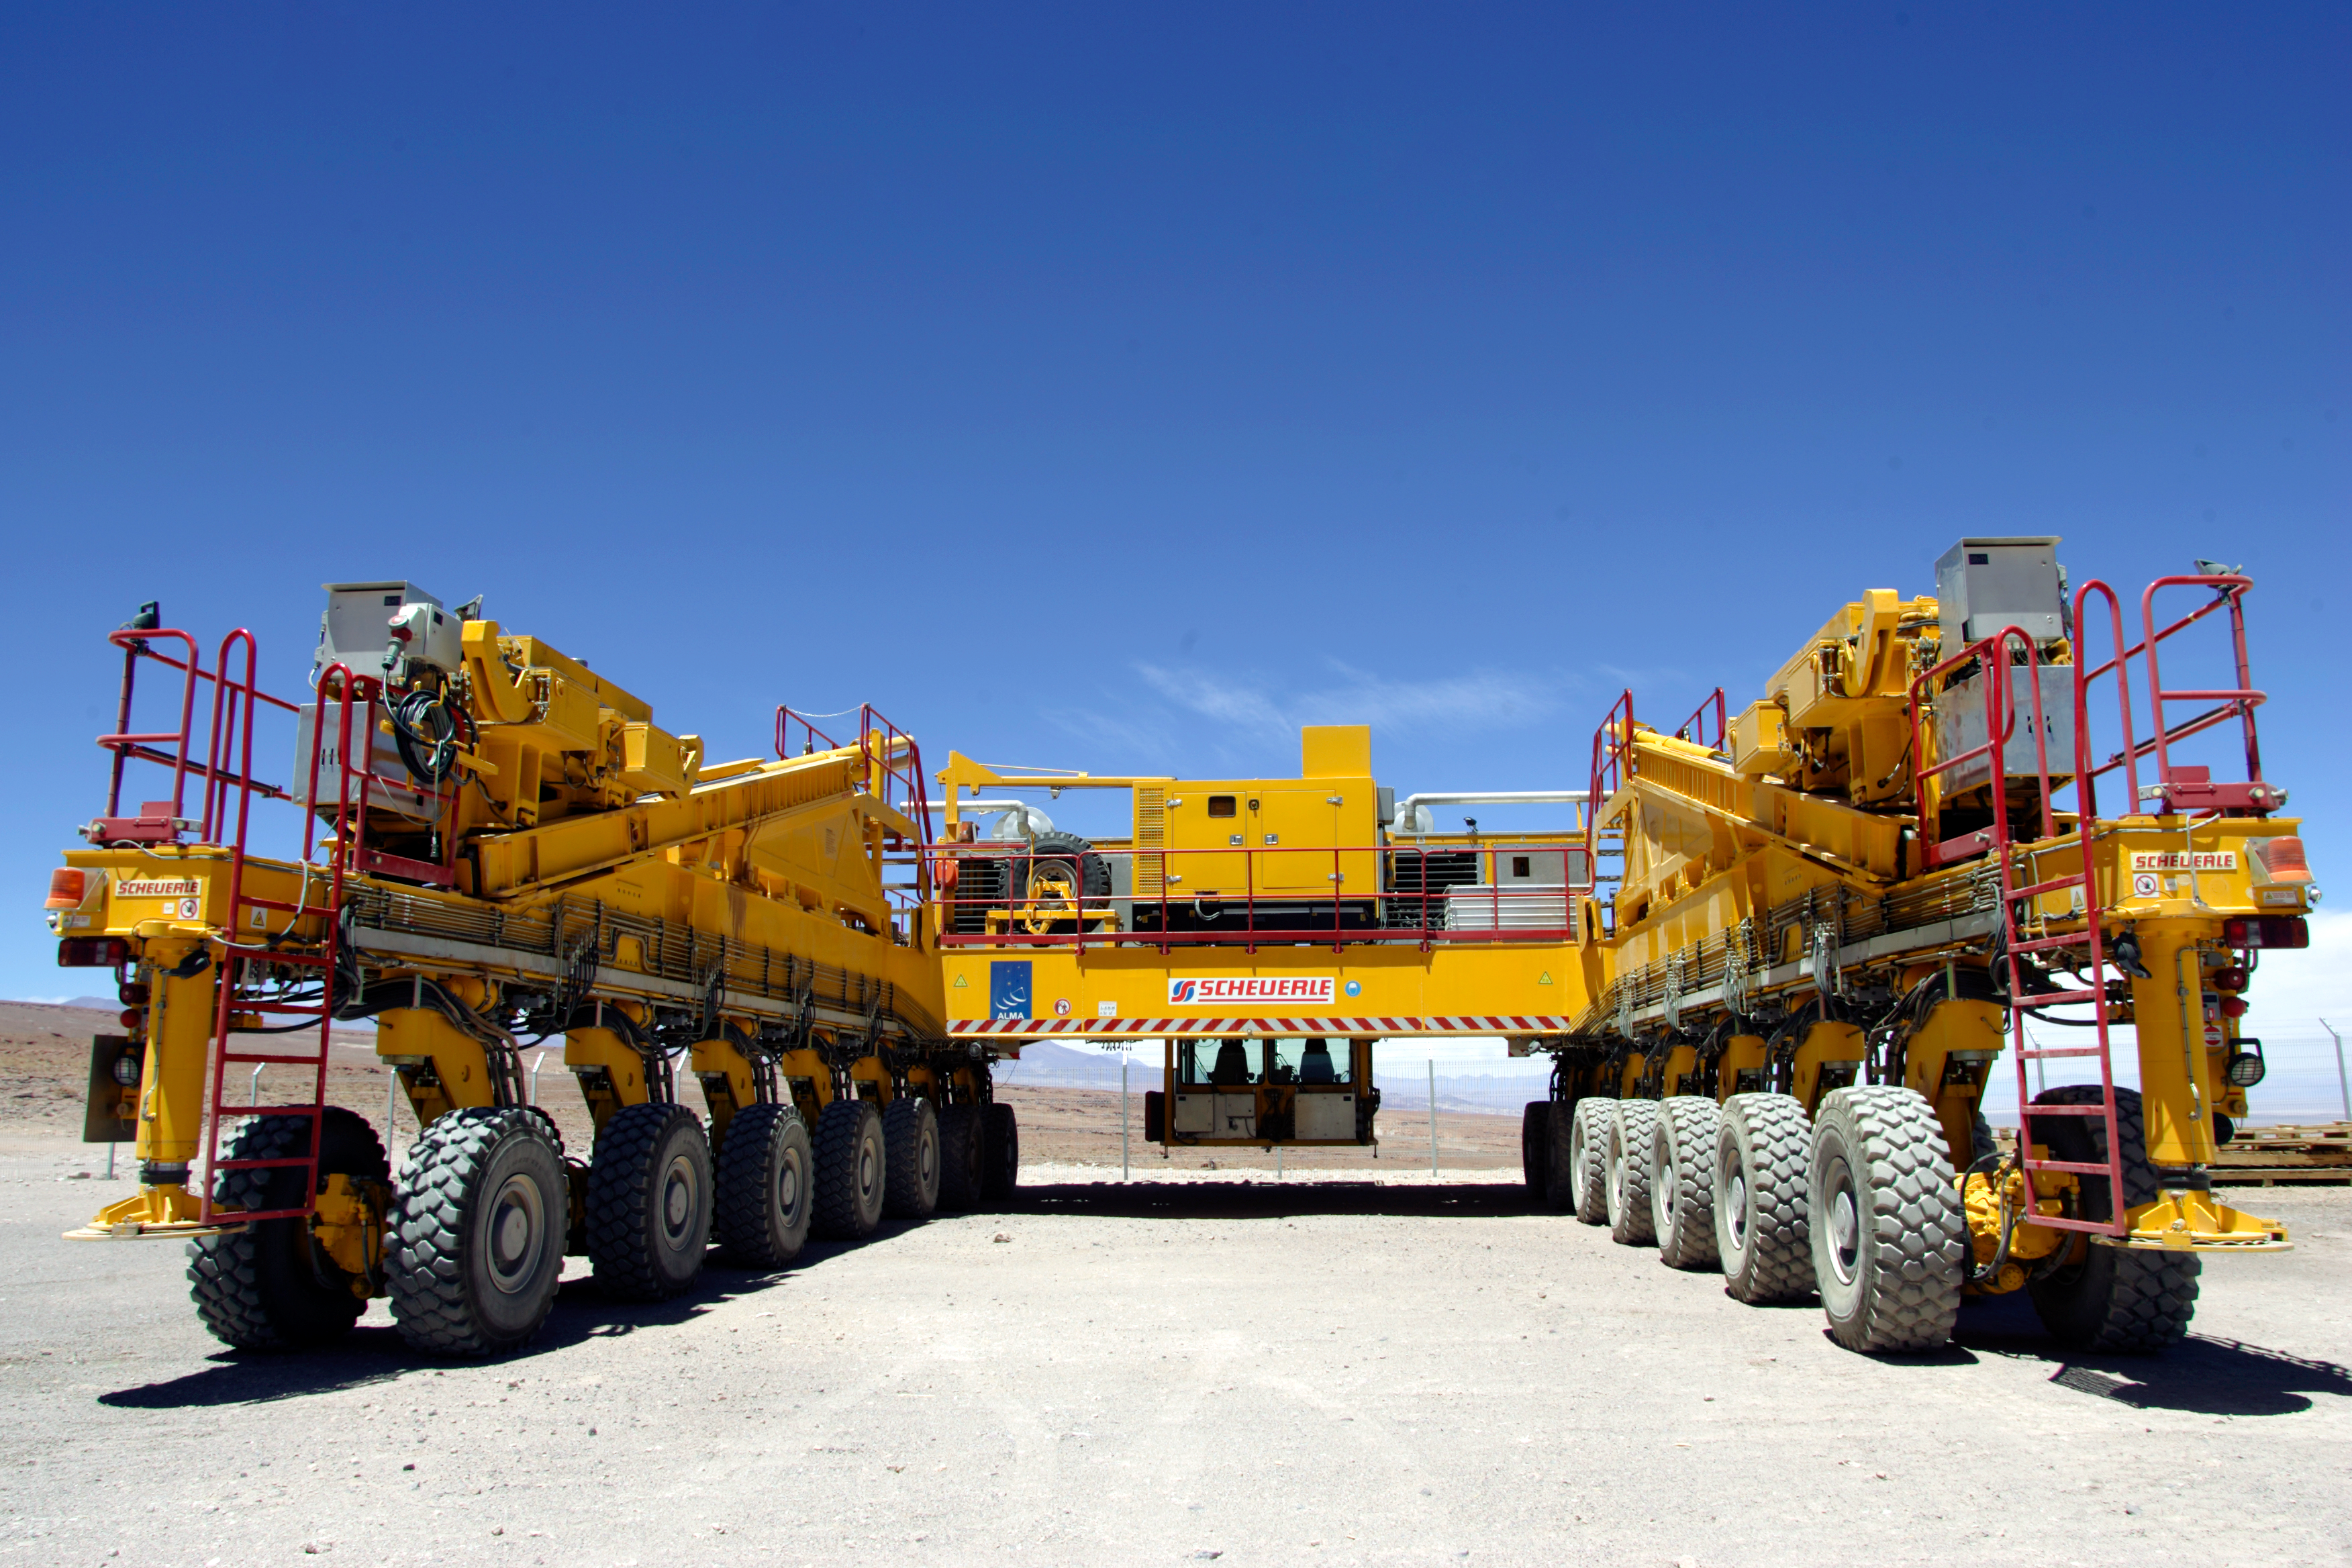

ALMA transporter

The European ALMA antennas are provided by ESO, through a contract with the AEM Consortium (Thales Alenia Space, European Industrial Engineering, and MT-Aerospace). The ALMA antenna transporters are also provided by ESO, and manufactured by the company Scheuerle Fahrzeugfabrik GmbH. ALMA, an international astronomy facility, is a partnership of Europe, North America and East Asia in cooperation with the Republic of Chile.

Credit: AUI/NRAO, Carlos Padilla